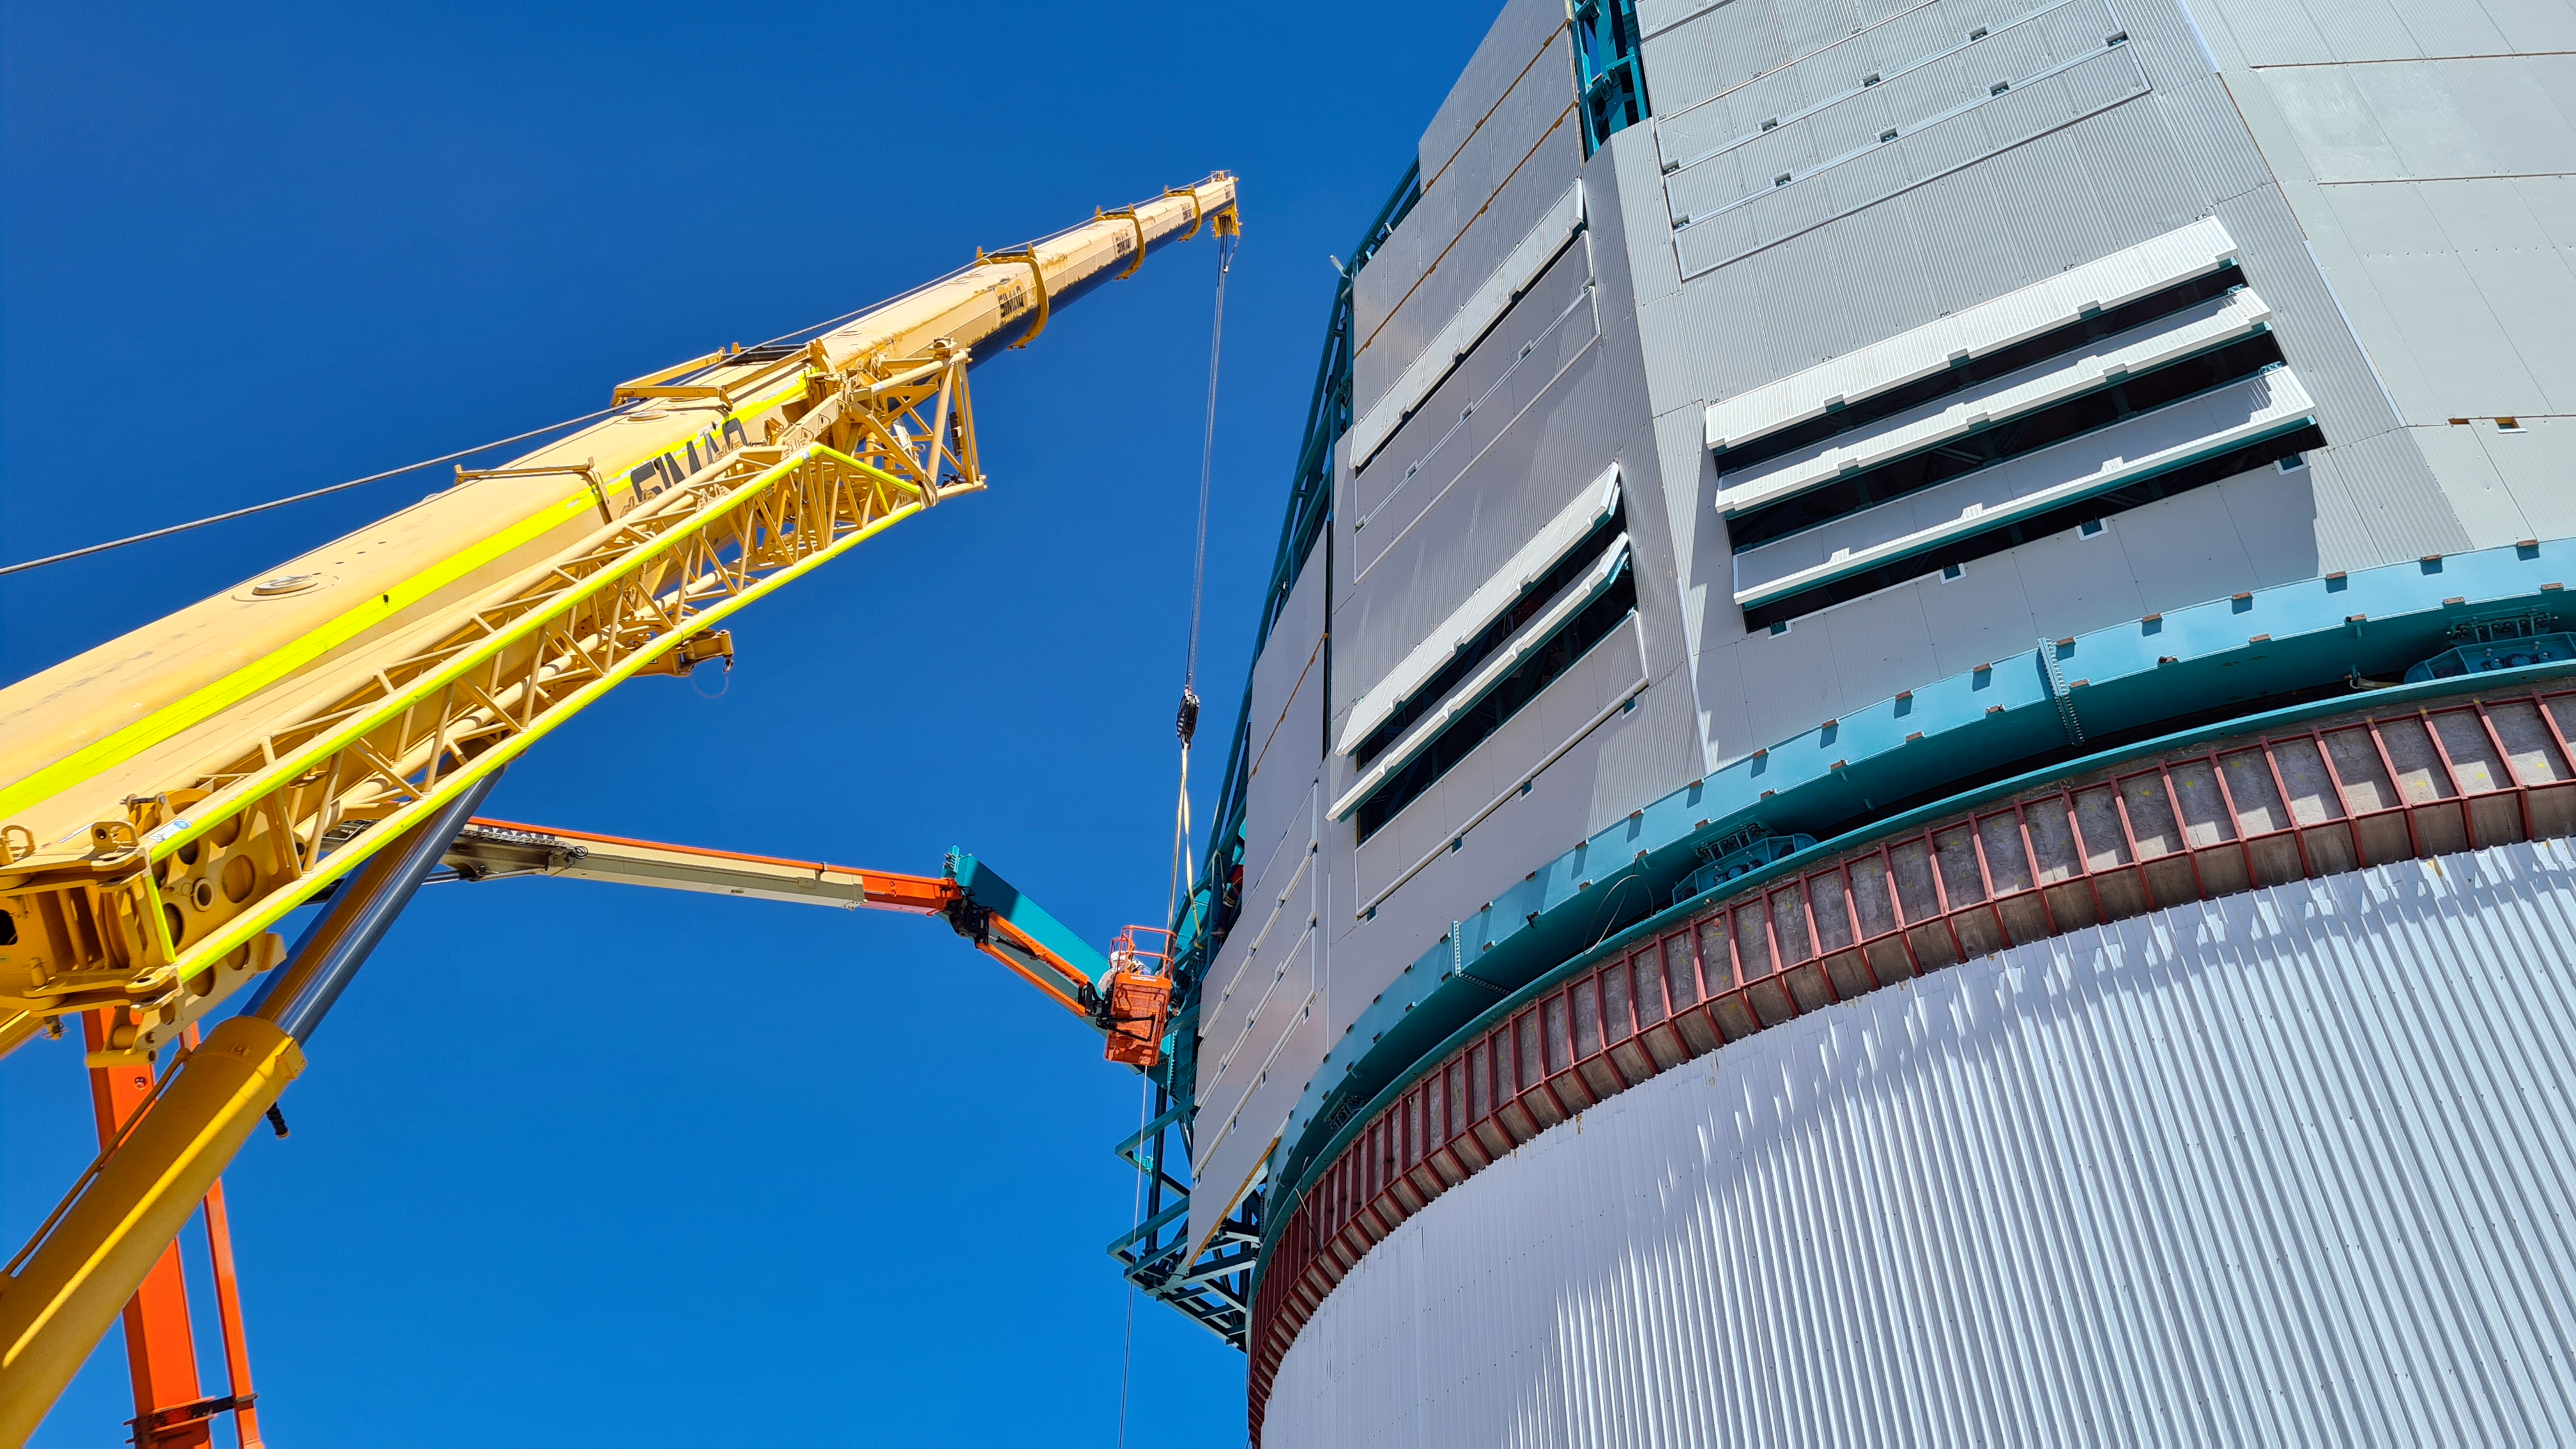

Rubin Construction activity on Cerro Pachón

Construction activity on Cerro Pachón continues to expand, with approximately 40 people working on the summit each day last week. That will increase this week with the restart of the team installing critical telescope utilities. The contracted team for the dome is now about 20 people who are focused on getting the dome enclosed before the TMA team arrives in January. The dome cladding is going up fast!

Credit: Rubin Obs/NSF/AURA